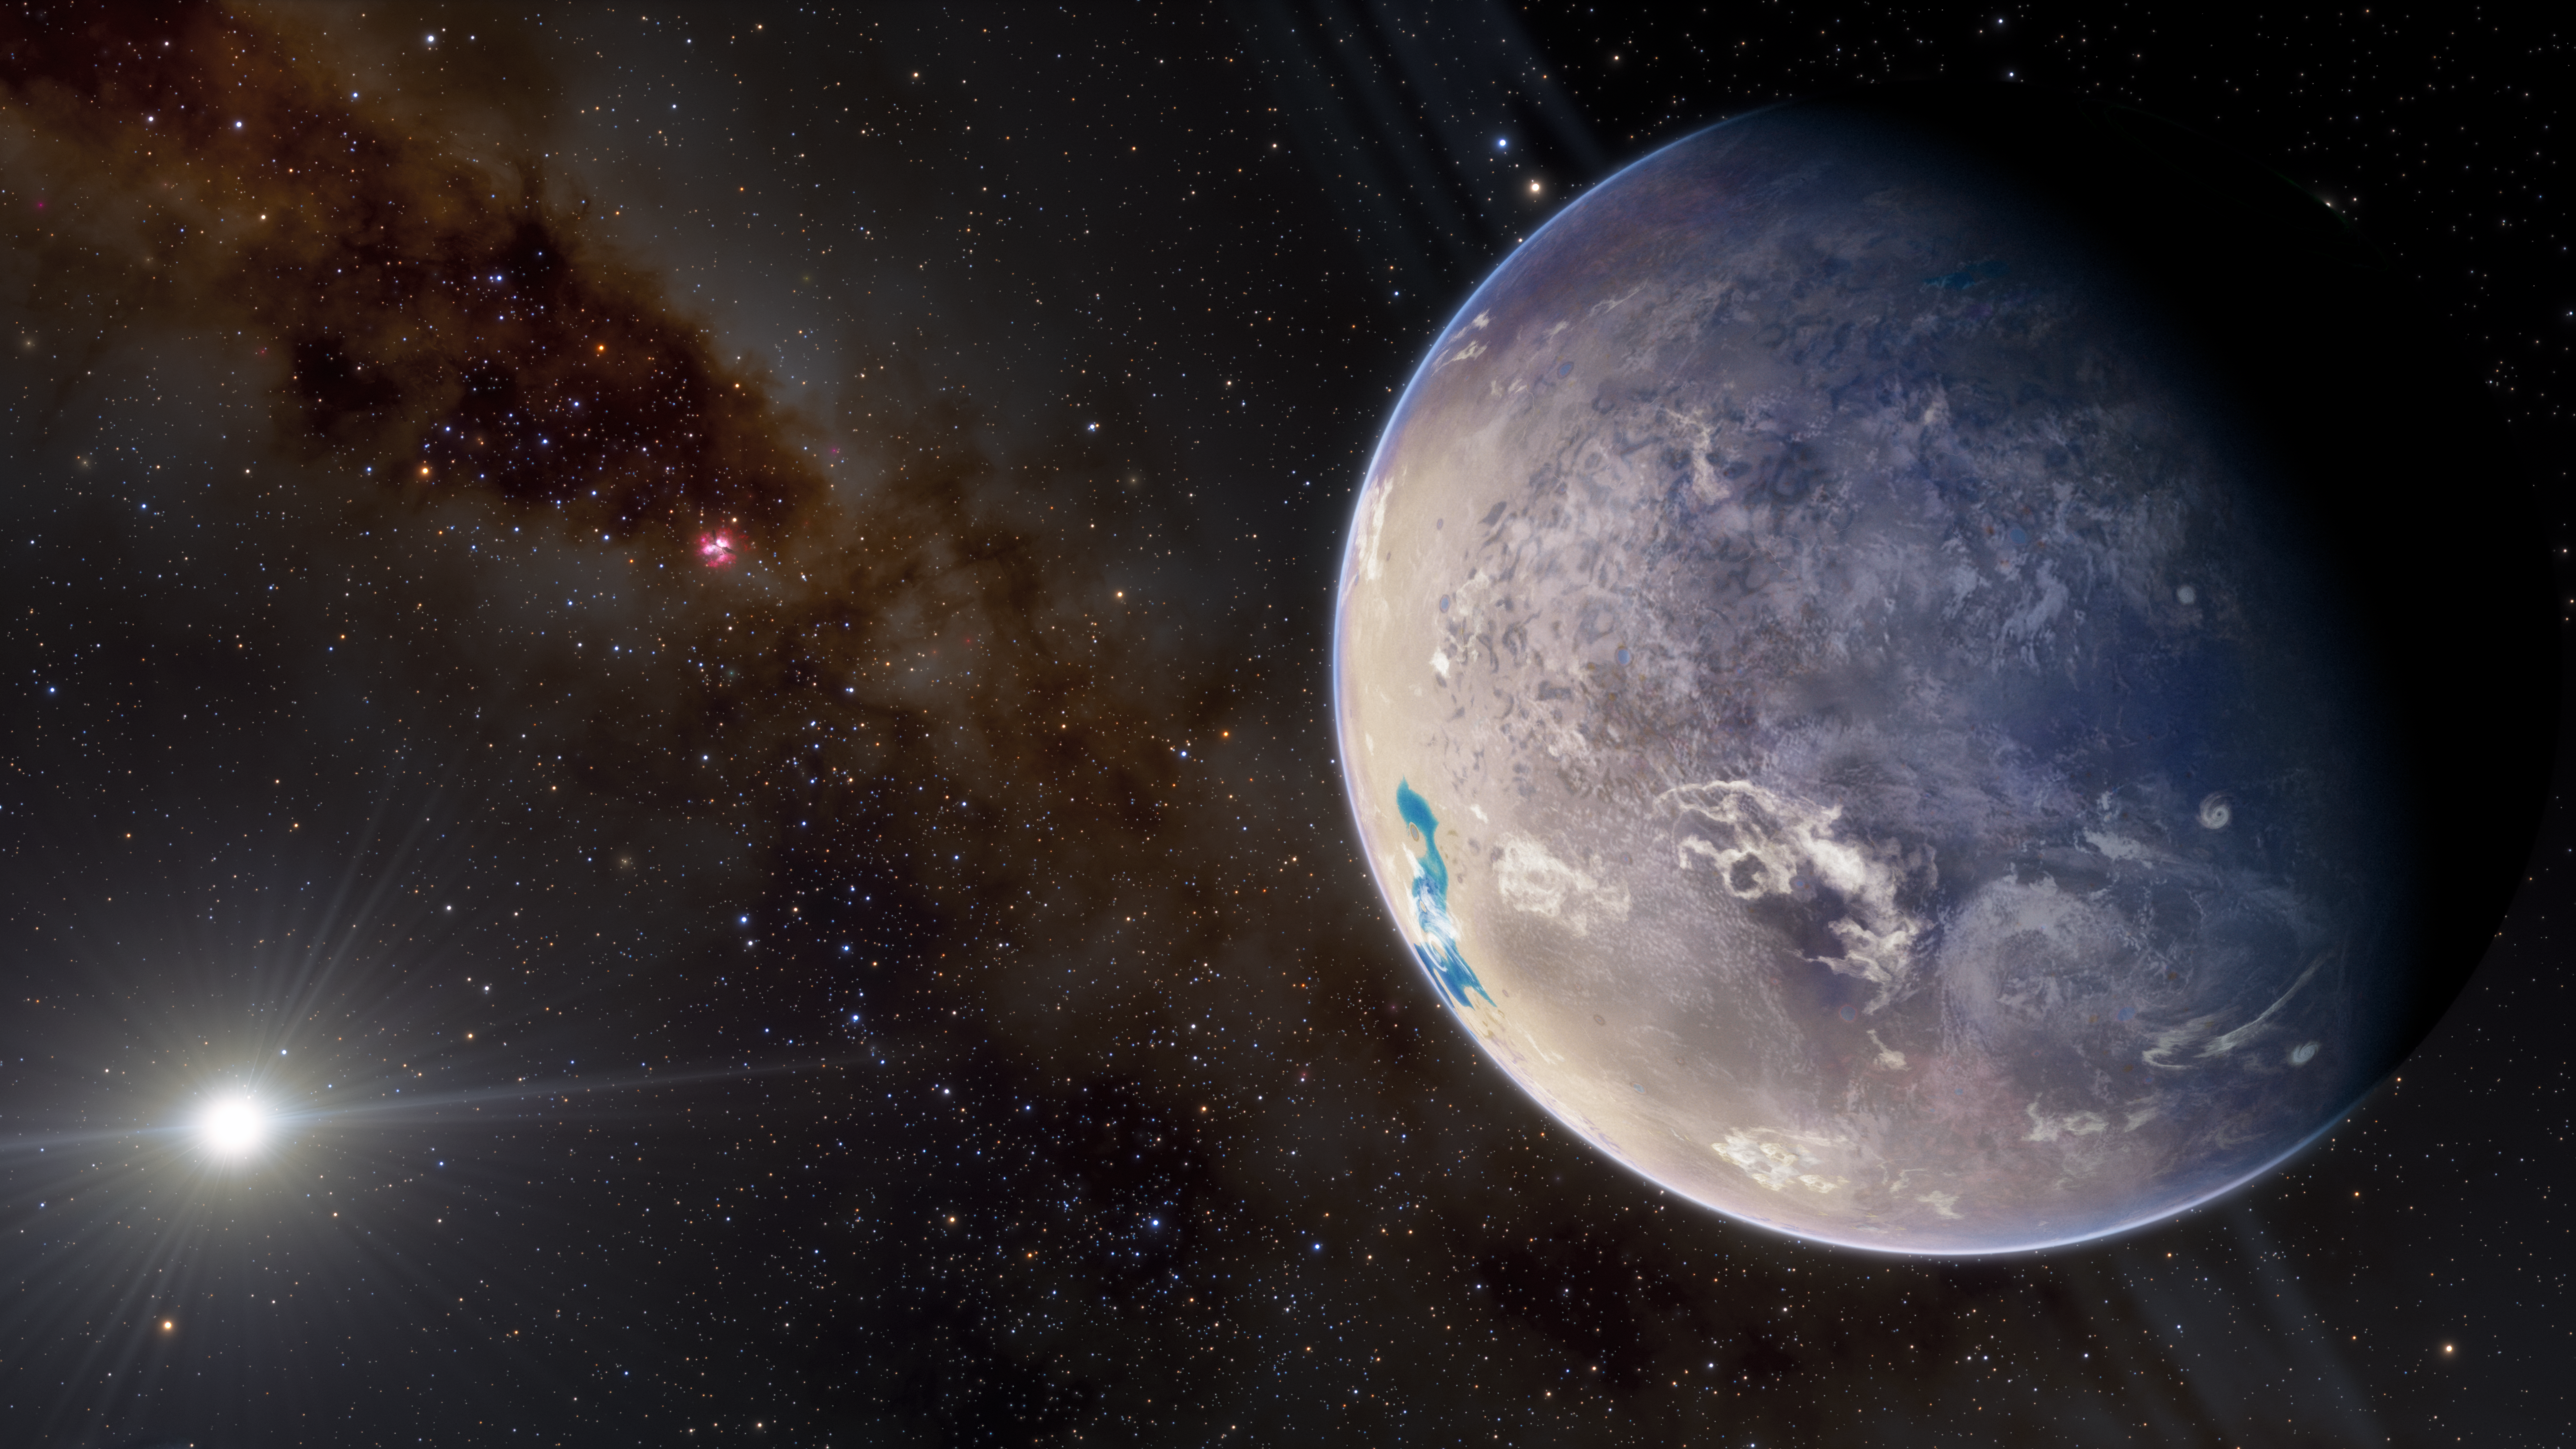

Terrestrial Exoplanet

An illustration of a terrestrial exoplanet, with its star in the background.

Credit: NOIRLab/NSF/AURA/J. daSilva, M. Zamani